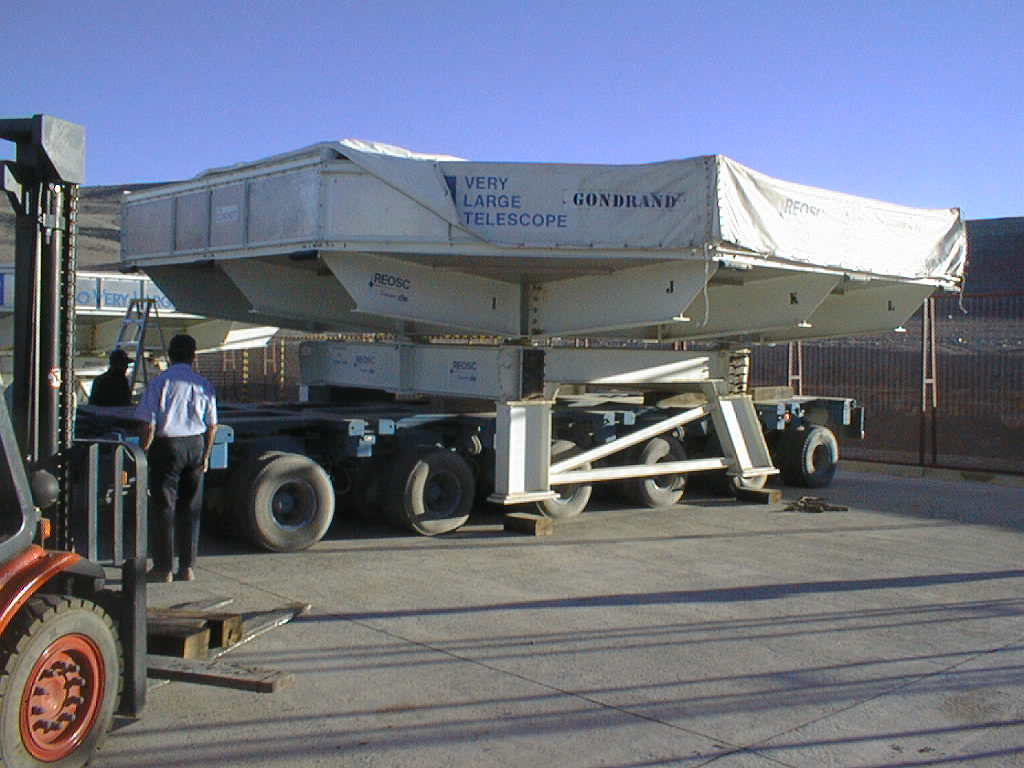

The mirror is moved

The box with the third mirror is moved to a location behind the power plant. The mirror stayed here until it was aluminized and installed in the third VLT Unit Telescope (UT3) in 1999.

Credit: ESO